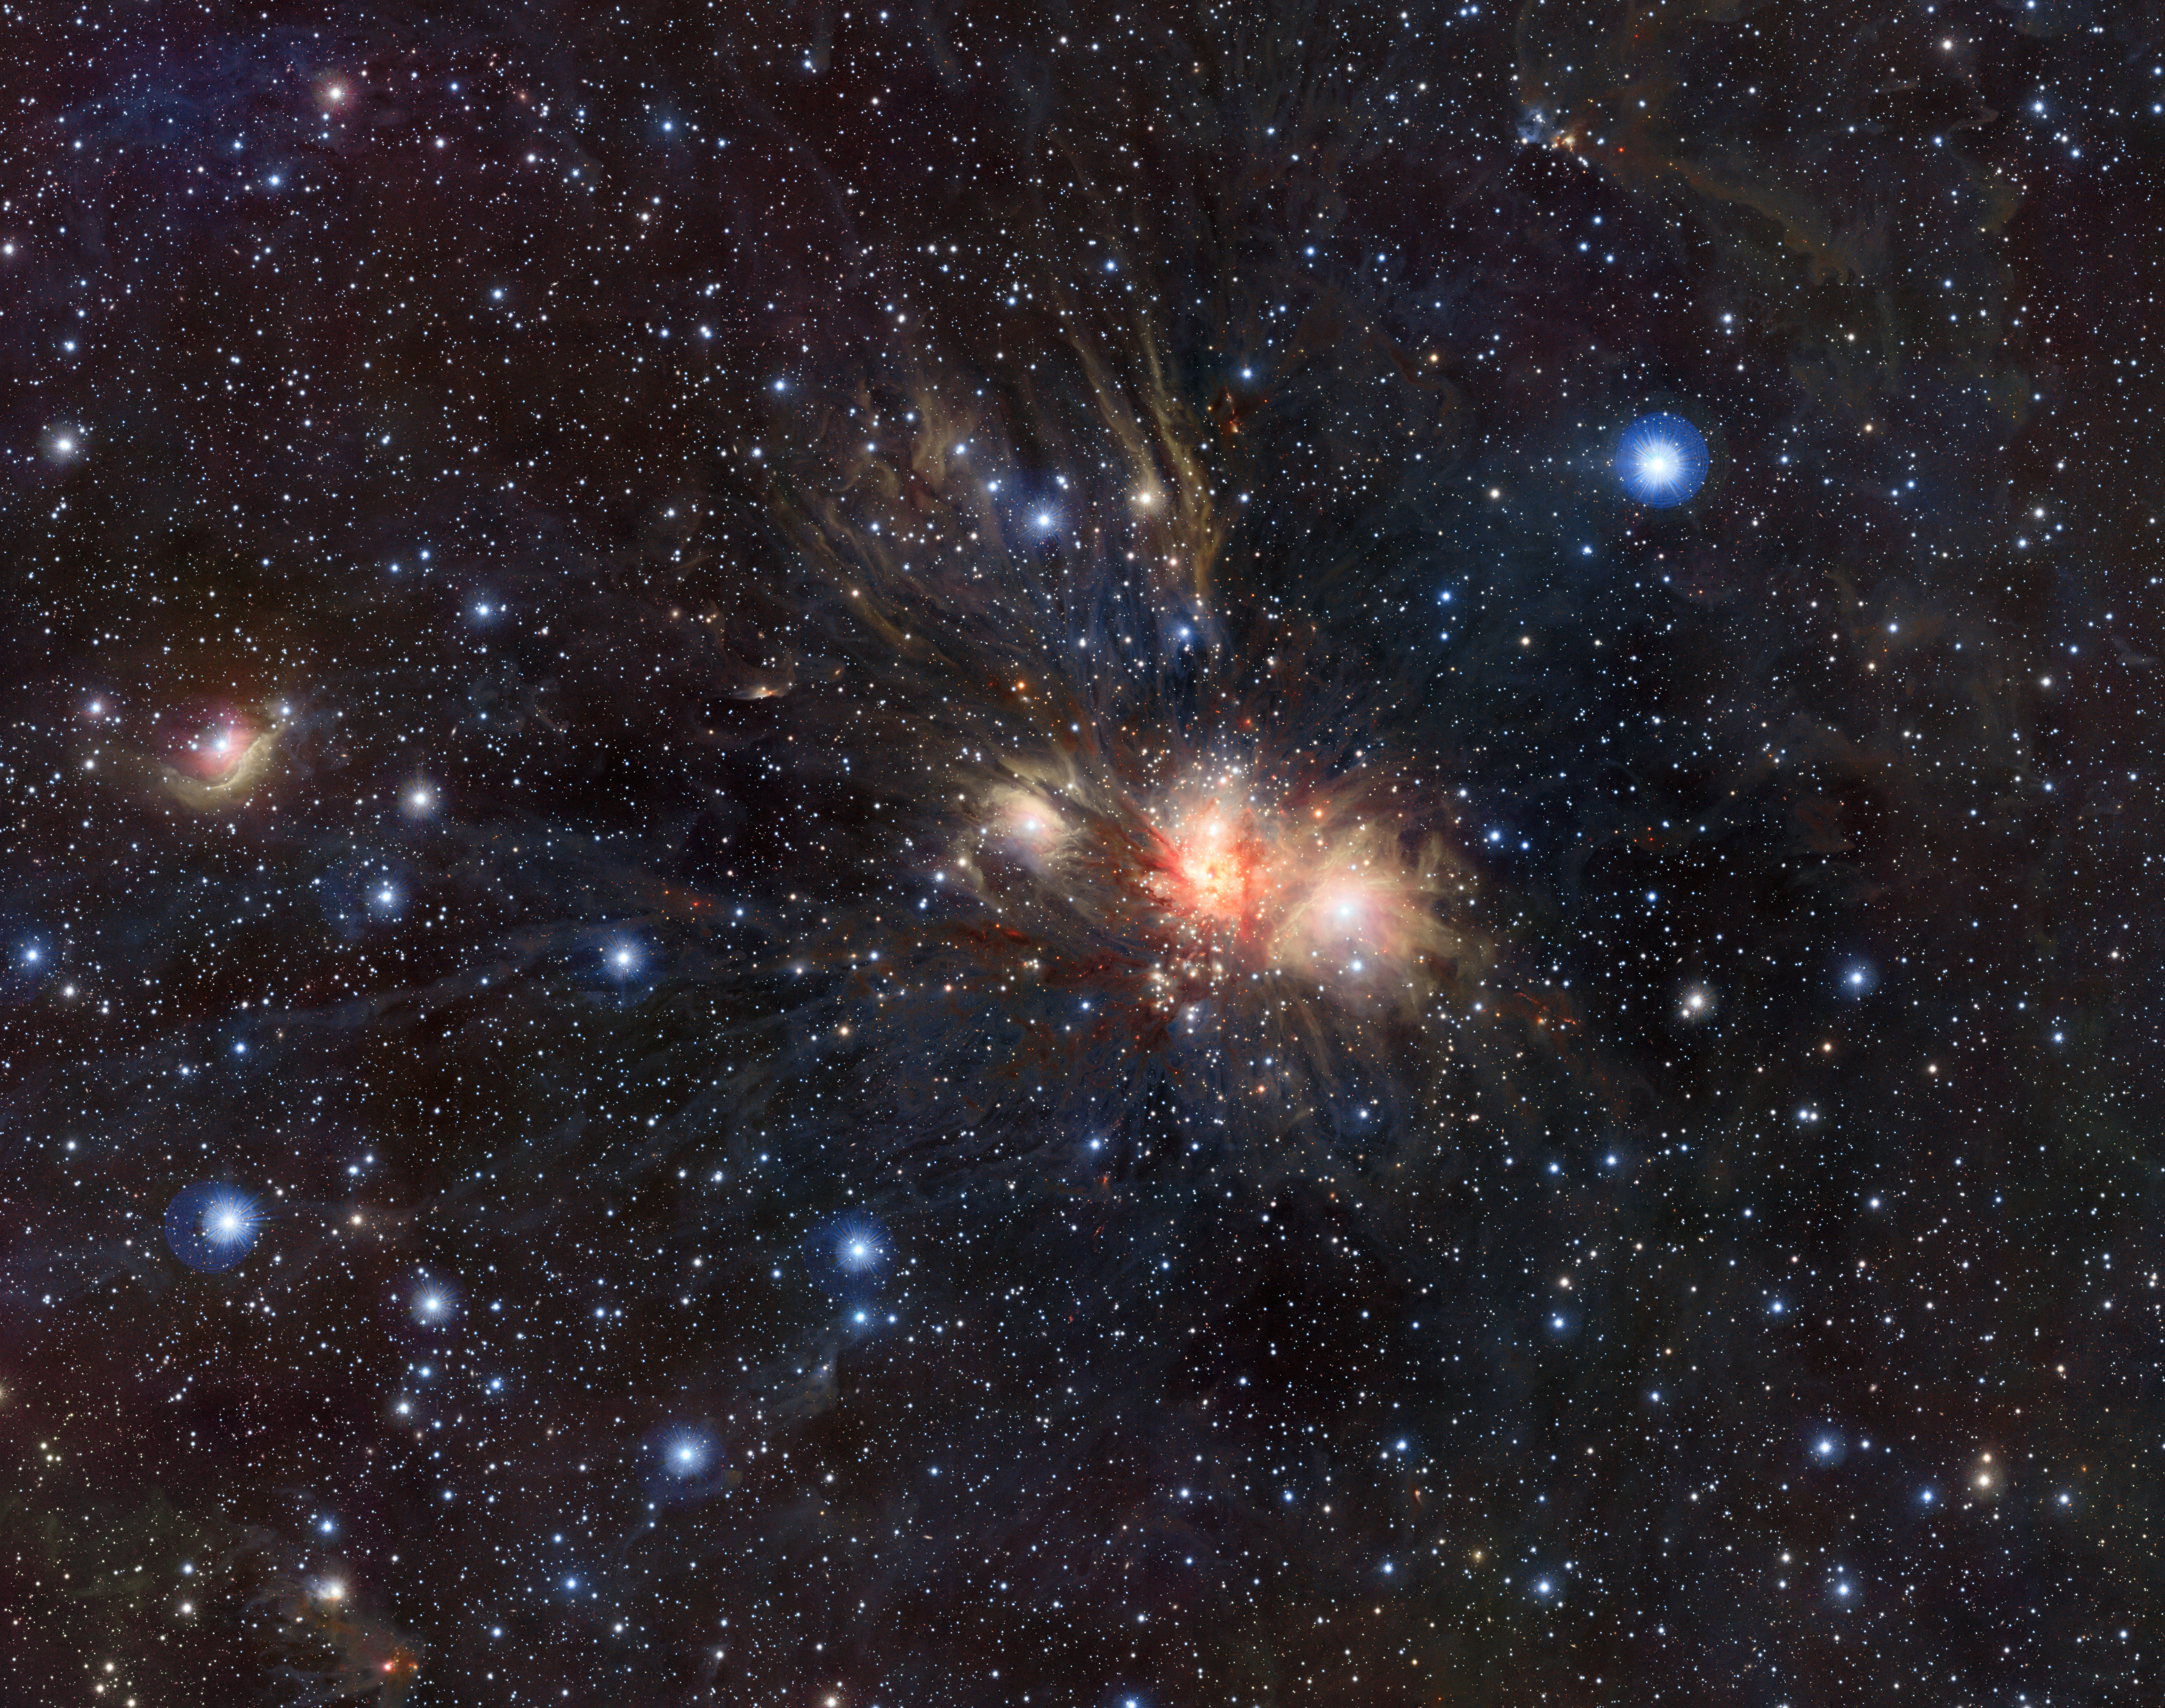

Infrared VISTA view of a stellar nursery in Monoceros*

This dramatic infrared image shows the nearby star formation region Monoceros R2, located some 2700 light-years away in the constellation of Monoceros (the Unicorn). The picture was created from exposures in the near infrared bands Y, J and Ks taken by the VISTA survey telescope at ESO’s Paranal Observatory. Monoceros R2 is an association of massive hot young stars illuminating a beautiful collection of reflection nebulae, embedded in a large molecular cloud.

This image is available as a mounted image in the ESOshop.

Credit: ESO/J. Emerson/VISTA. Acknowledgment: Cambridge Astronomical Survey Unit